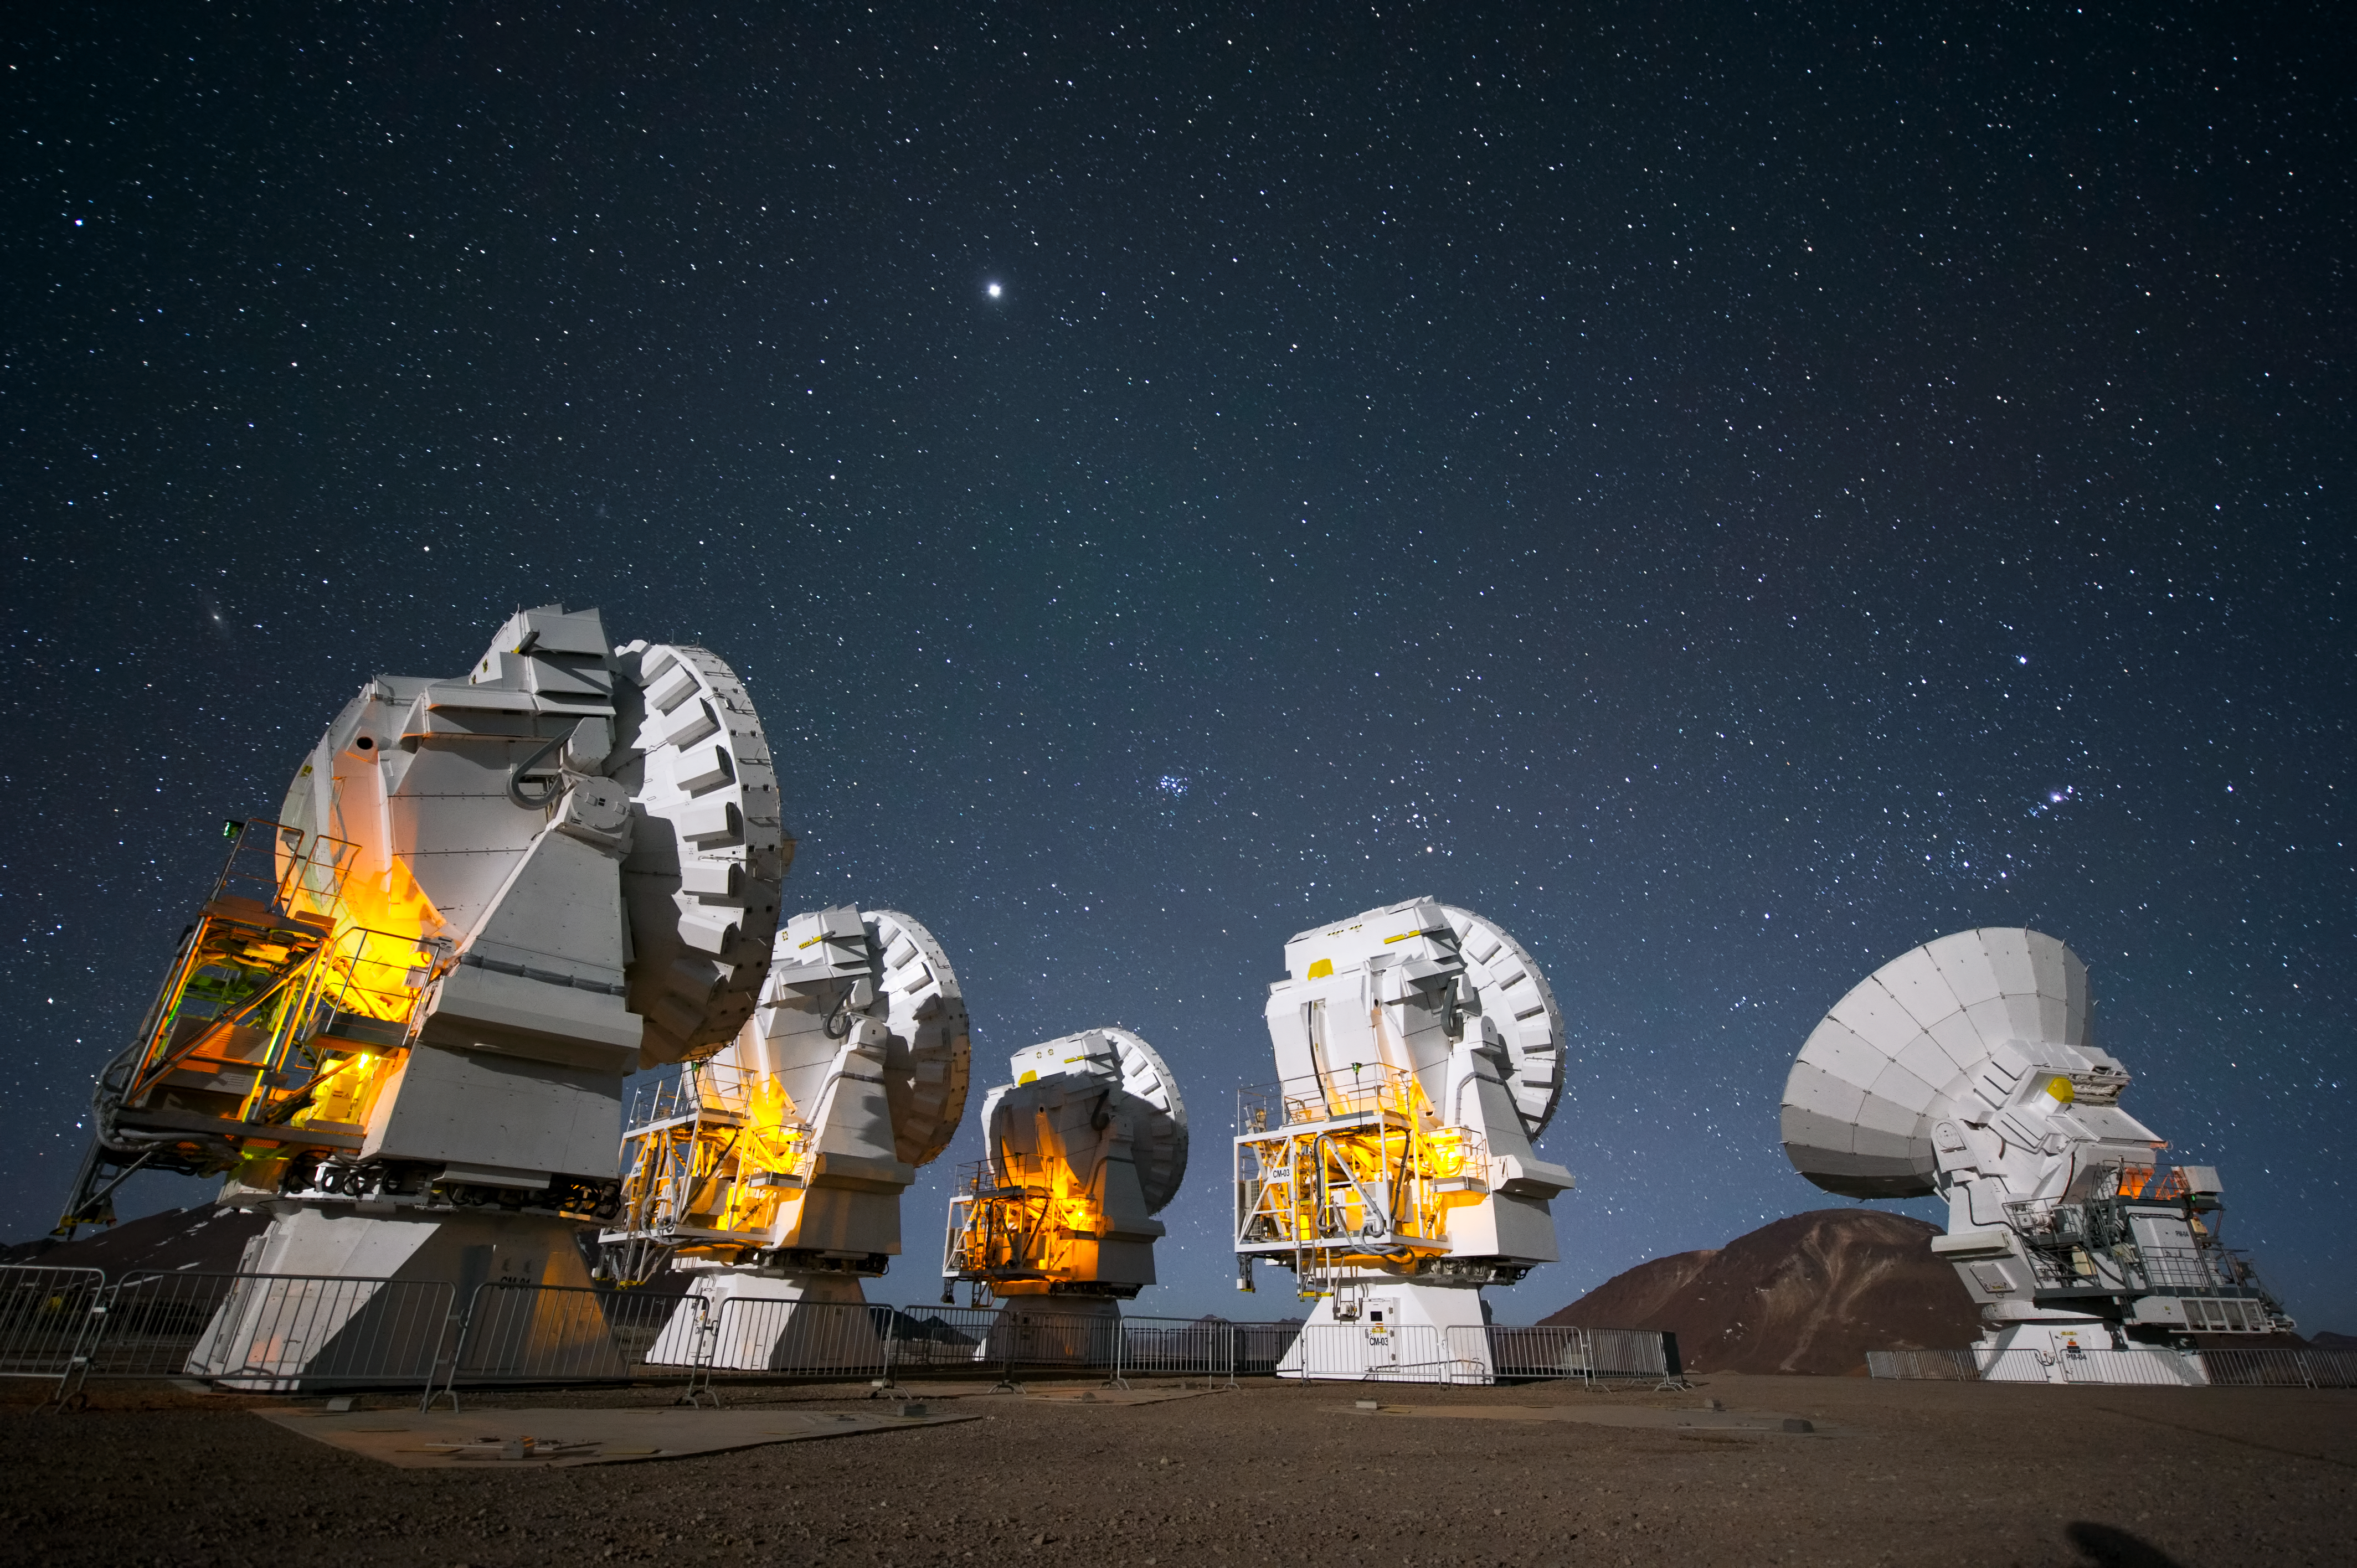

ALMA antennas at work

ALMA antennas peer into the night at Chajnantor Plateau.

Credit: ESO/C. Malin (christophmalin.com)